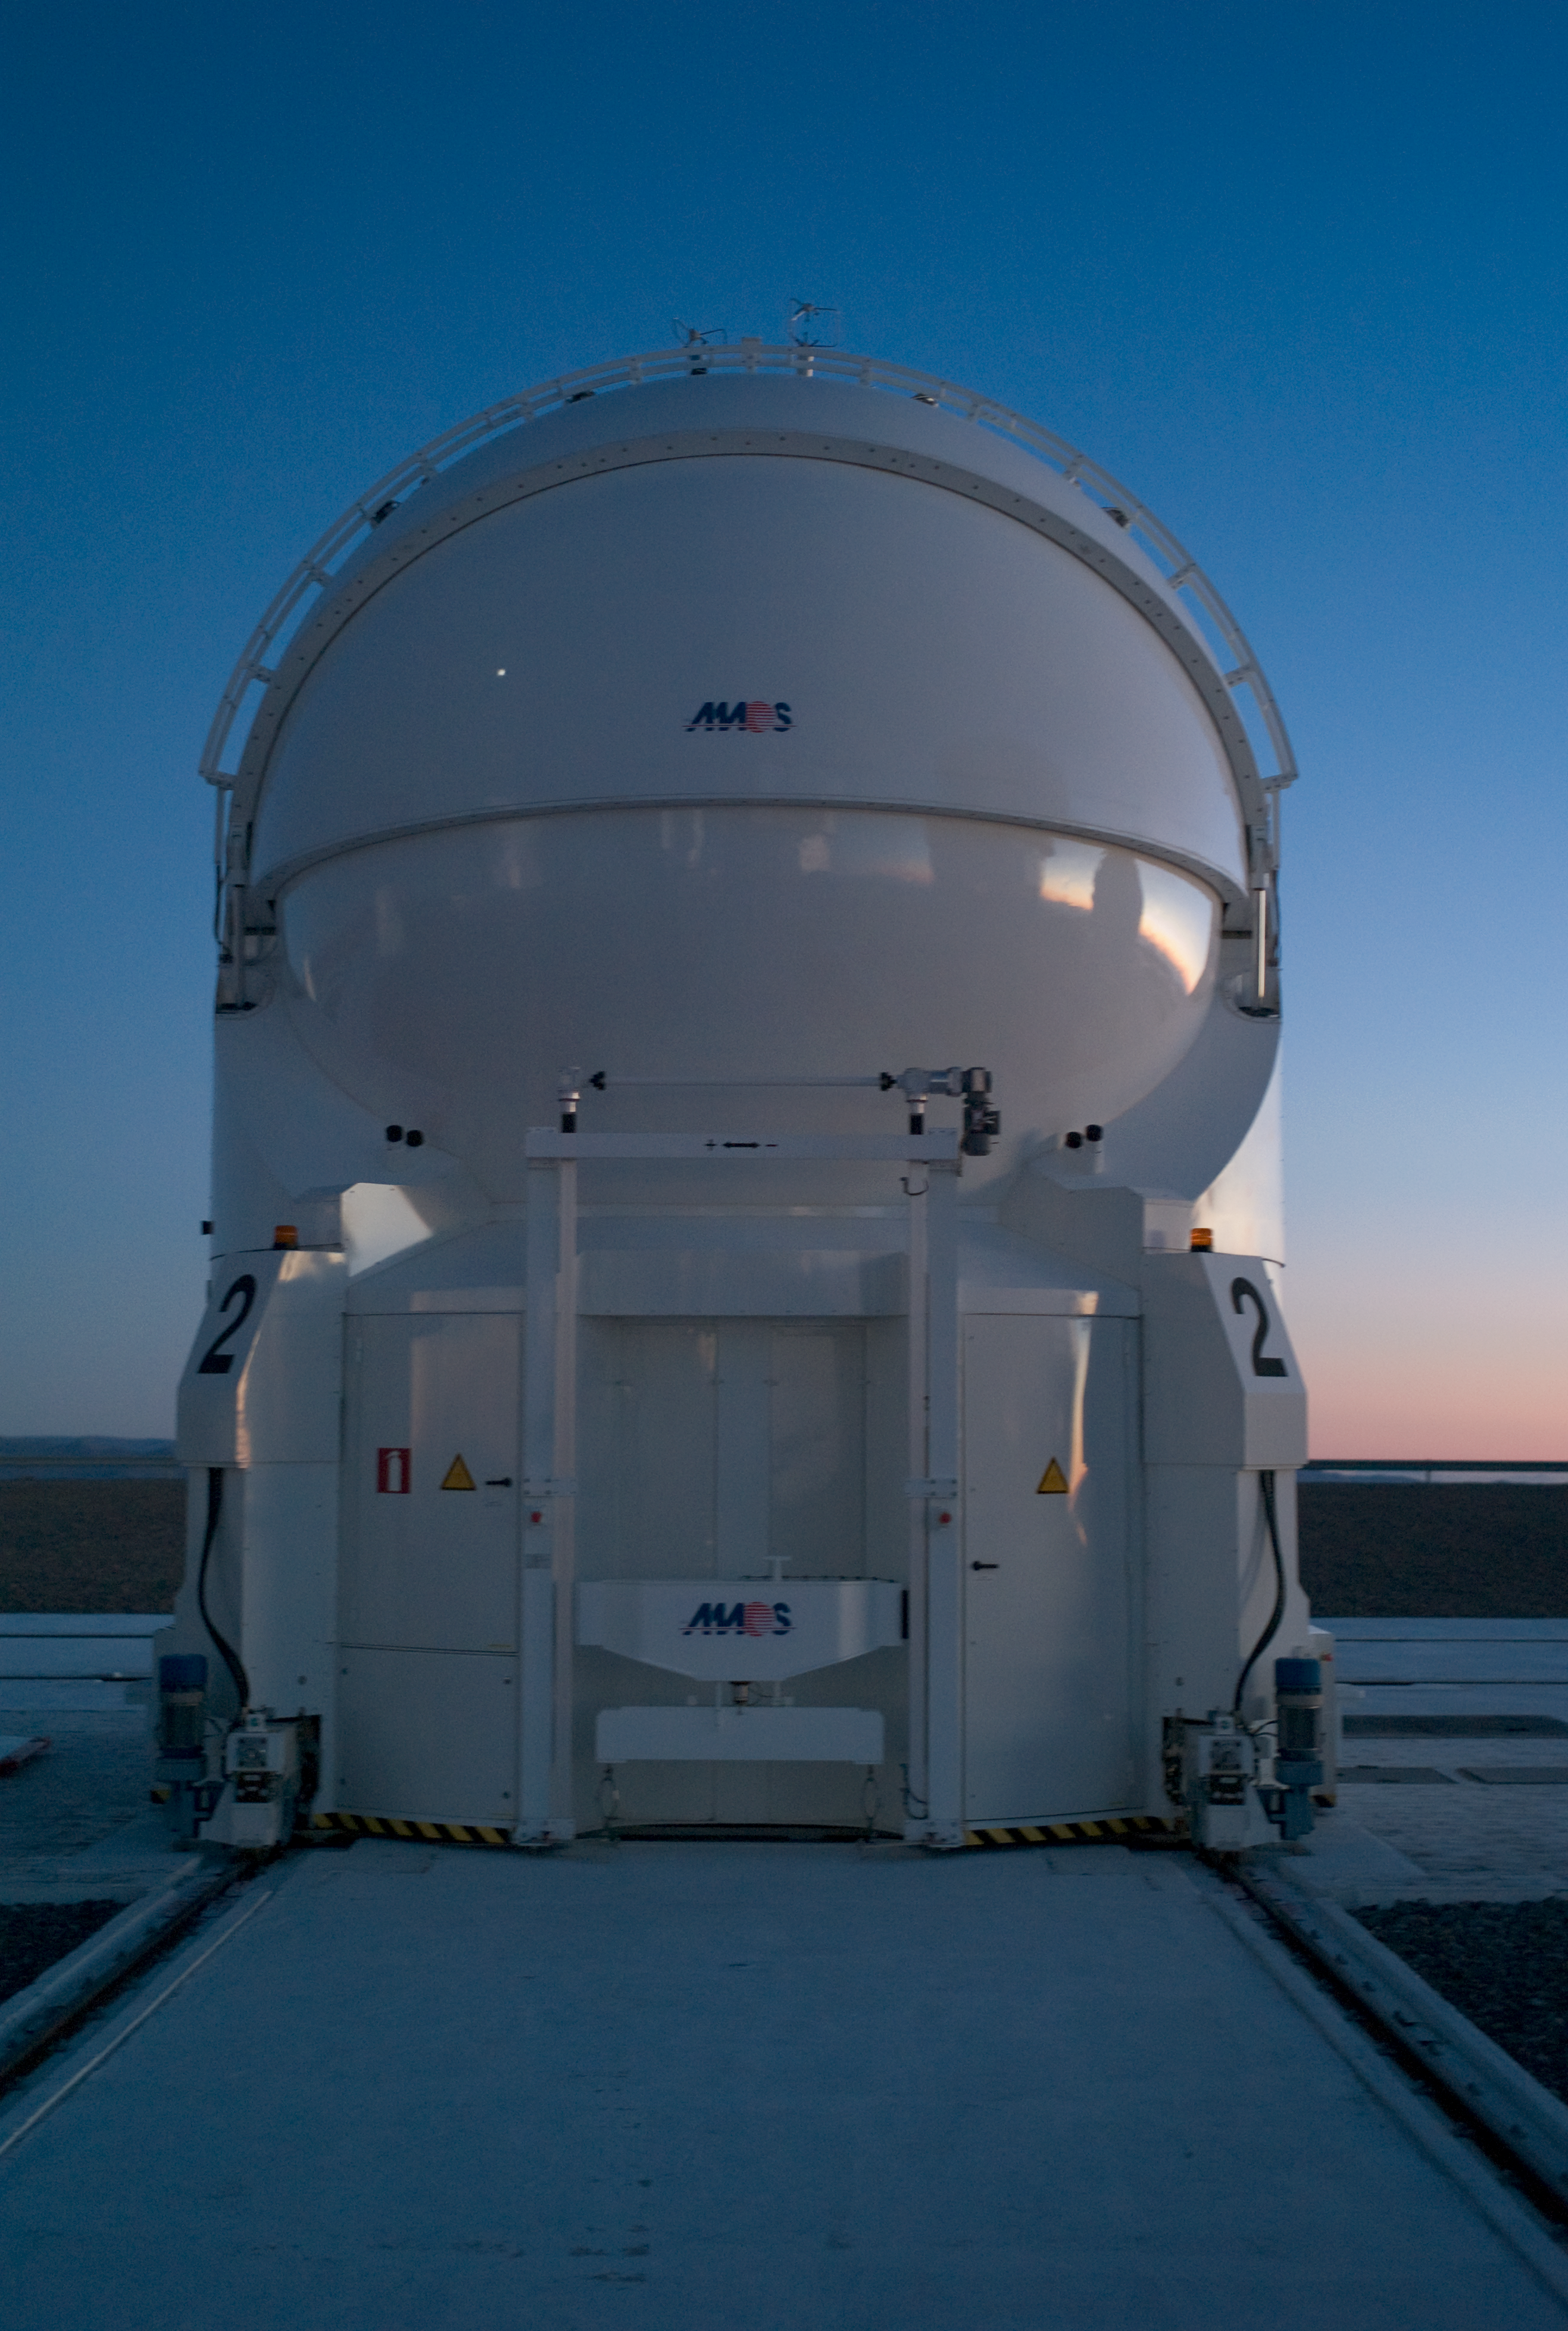

Auxiliary Telescope 2

The closed 1.8-m Auxiliary Telescope 2 (AT2) of the Very Large Telescope Interferometer on Paranal at dusk. Reflections of the other telecopes are visible on the enclosure.

Credit: ESO/H.H.Heyer